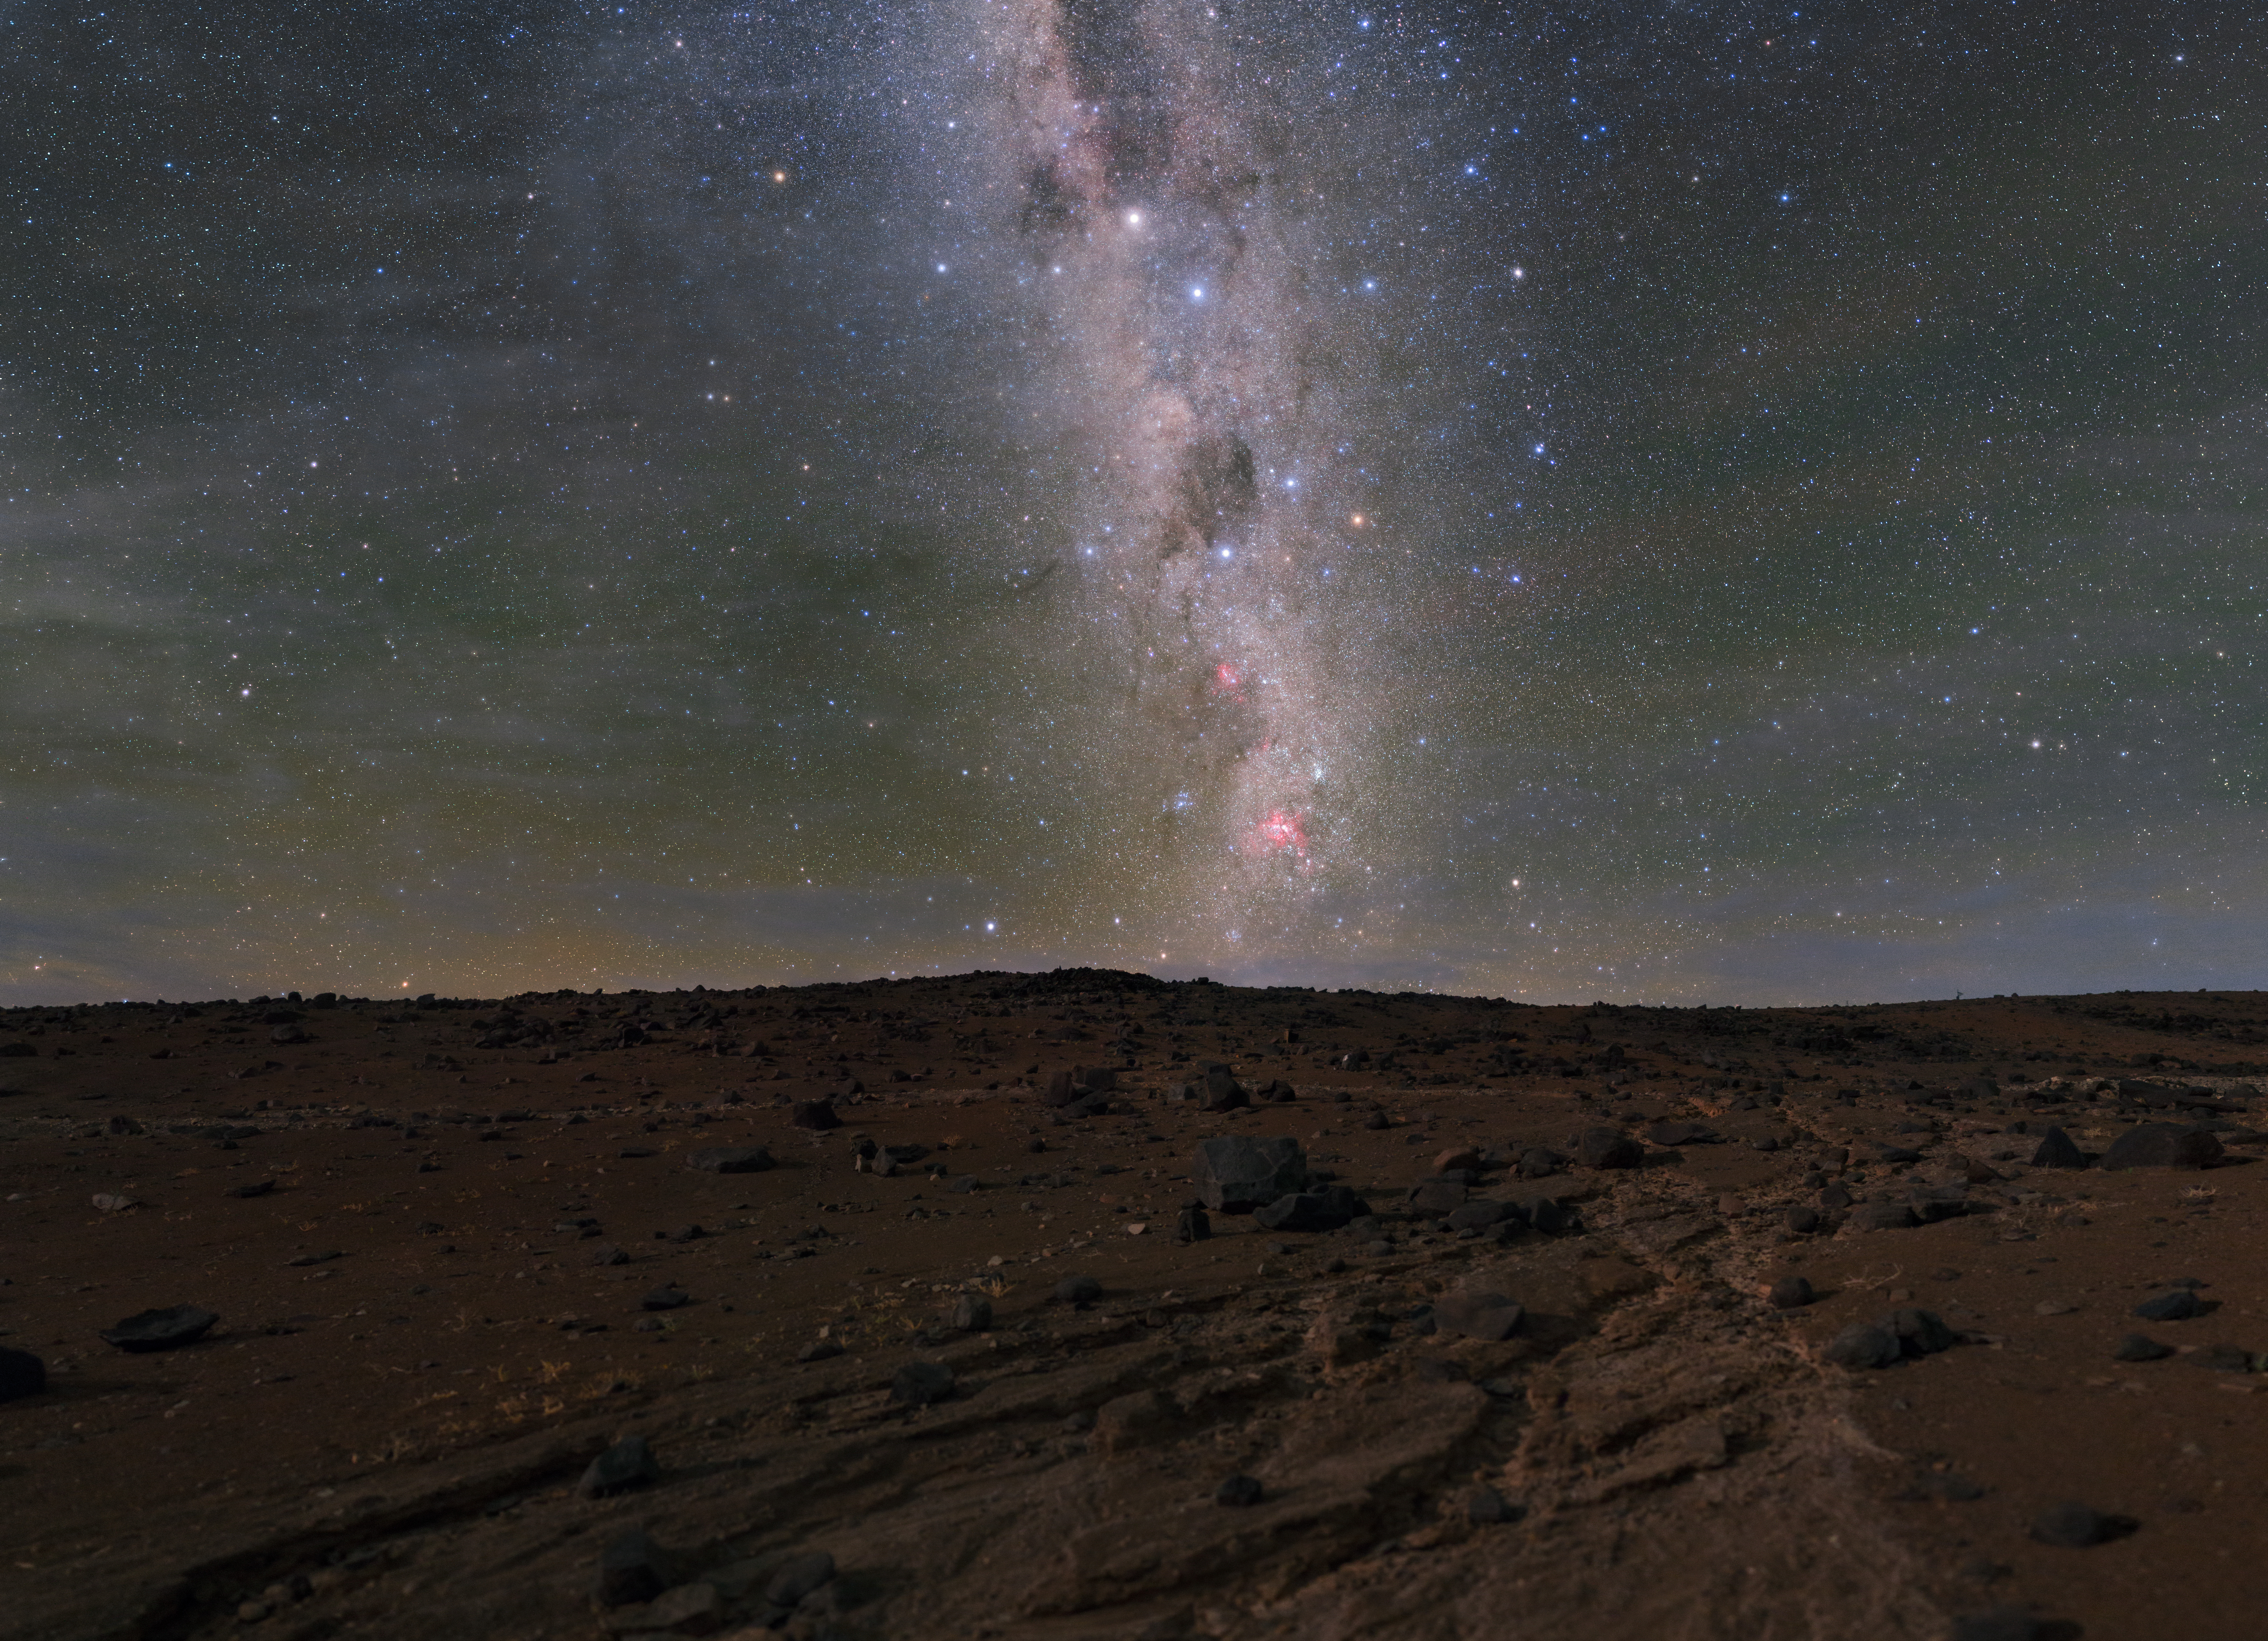

River of Stars, River of Sand

This beautiful photograph, taken by ESO Photo Ambassador Petr Horálek, shows a wonderful contrast between past and present. It was taken near ESO's Paranal Observatory in the Atacama Desert, Chile, one of the driest places on Earth. The waterless riverbed in the foreground stands completely at odds with the dynamic and breathtaking “river” of the Milky Way streaking overhead. Although one flow has dried up, the other continues to surge with cosmological revelations. Upon the arid, dry planes of the Atacama, ESO has designed and built the world’s most productive observatory.

Credit: P. Horálek/ESO